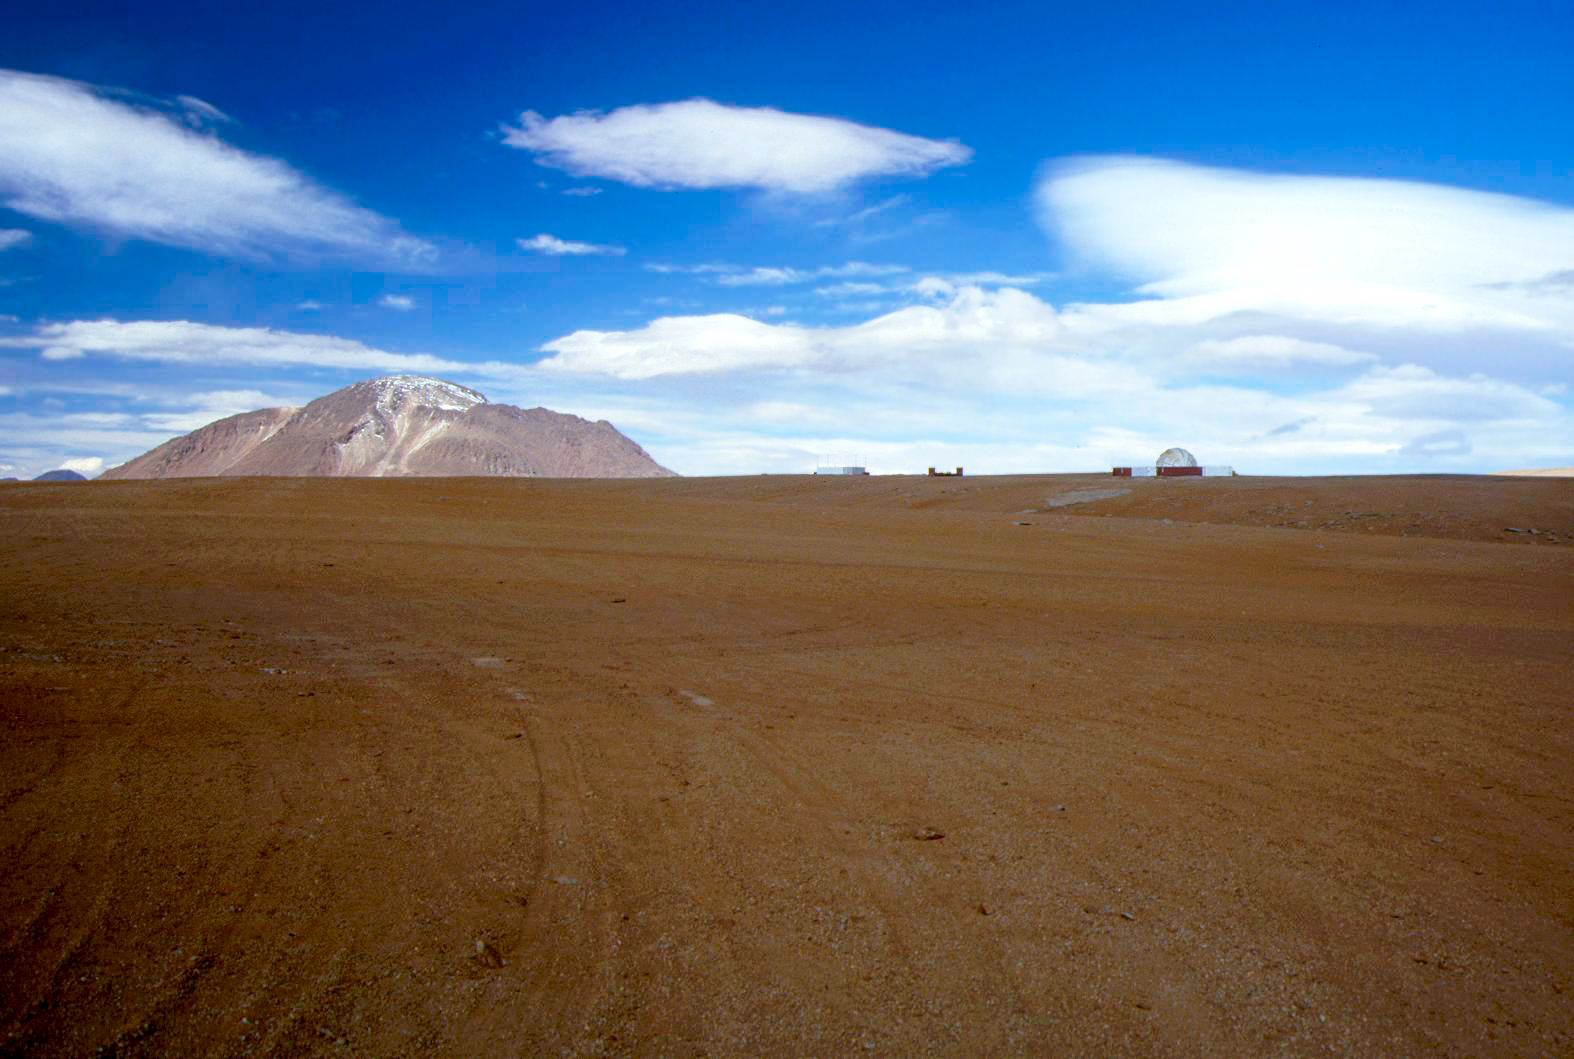

Chajnantor plateau

A view over the red desert of the Chajnantor Plateau.

Credit: S. Berta/ESO